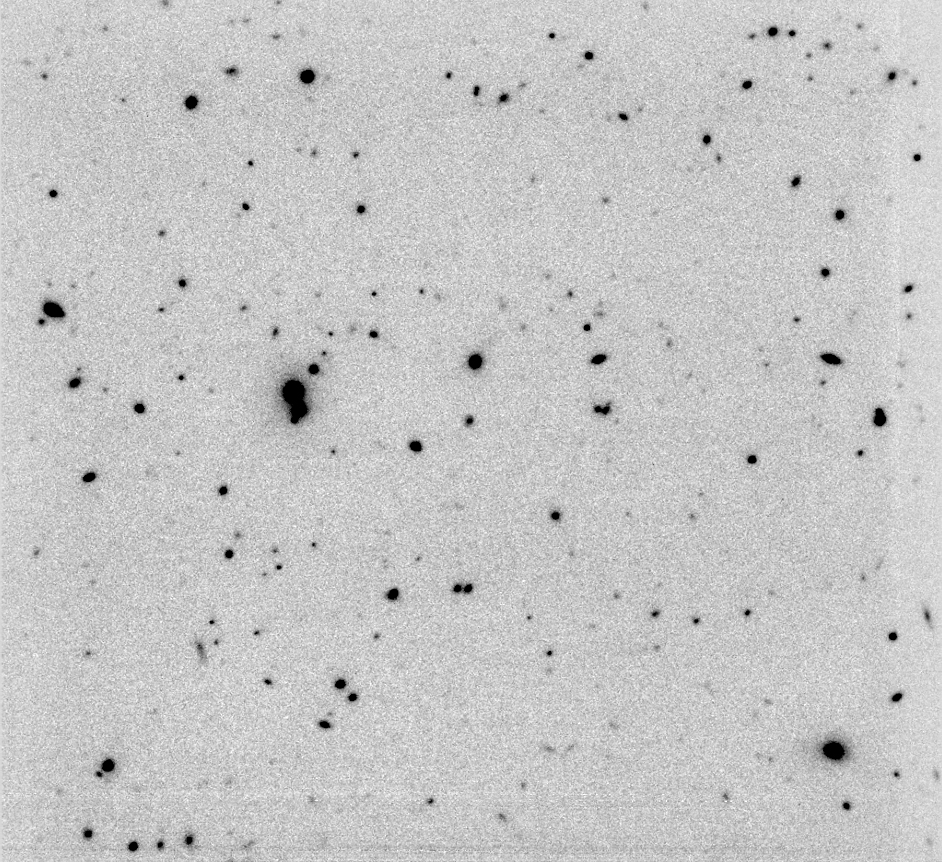

Very deep near IR view of "AXAF Deep Field"

In order to be able to see such obscured and/or "evolved" galaxies in the early Universe, and to look for hitherto unknown galaxies beyond the limits of "deep-field" imaging in visible spectral bands, it is necessary to employ other observing techniques. The astronomers must search for such objects on large-field, very long-exposure sky images obtained in the near-infrared and far IR region of the electromagnetic spectrum. North is up and east is left. The reproduction is "negative", with dark objects on a light sky, in order to better show the faintest objects.

Technical note : This K-band image is the result of 510 min of integration time with ISAAC at VLT ANTU. The 3-sigma magnitude limit is about K = 23.5 per arcsec 2. A J-band image was also obtained during 200 min of integration, with a 3-sigma limit of J = 25 per arcsec 2. The seeing FWHM (Full Width at Half Maximum) is 0.65 arcsec for both bands.

Credit: ESO